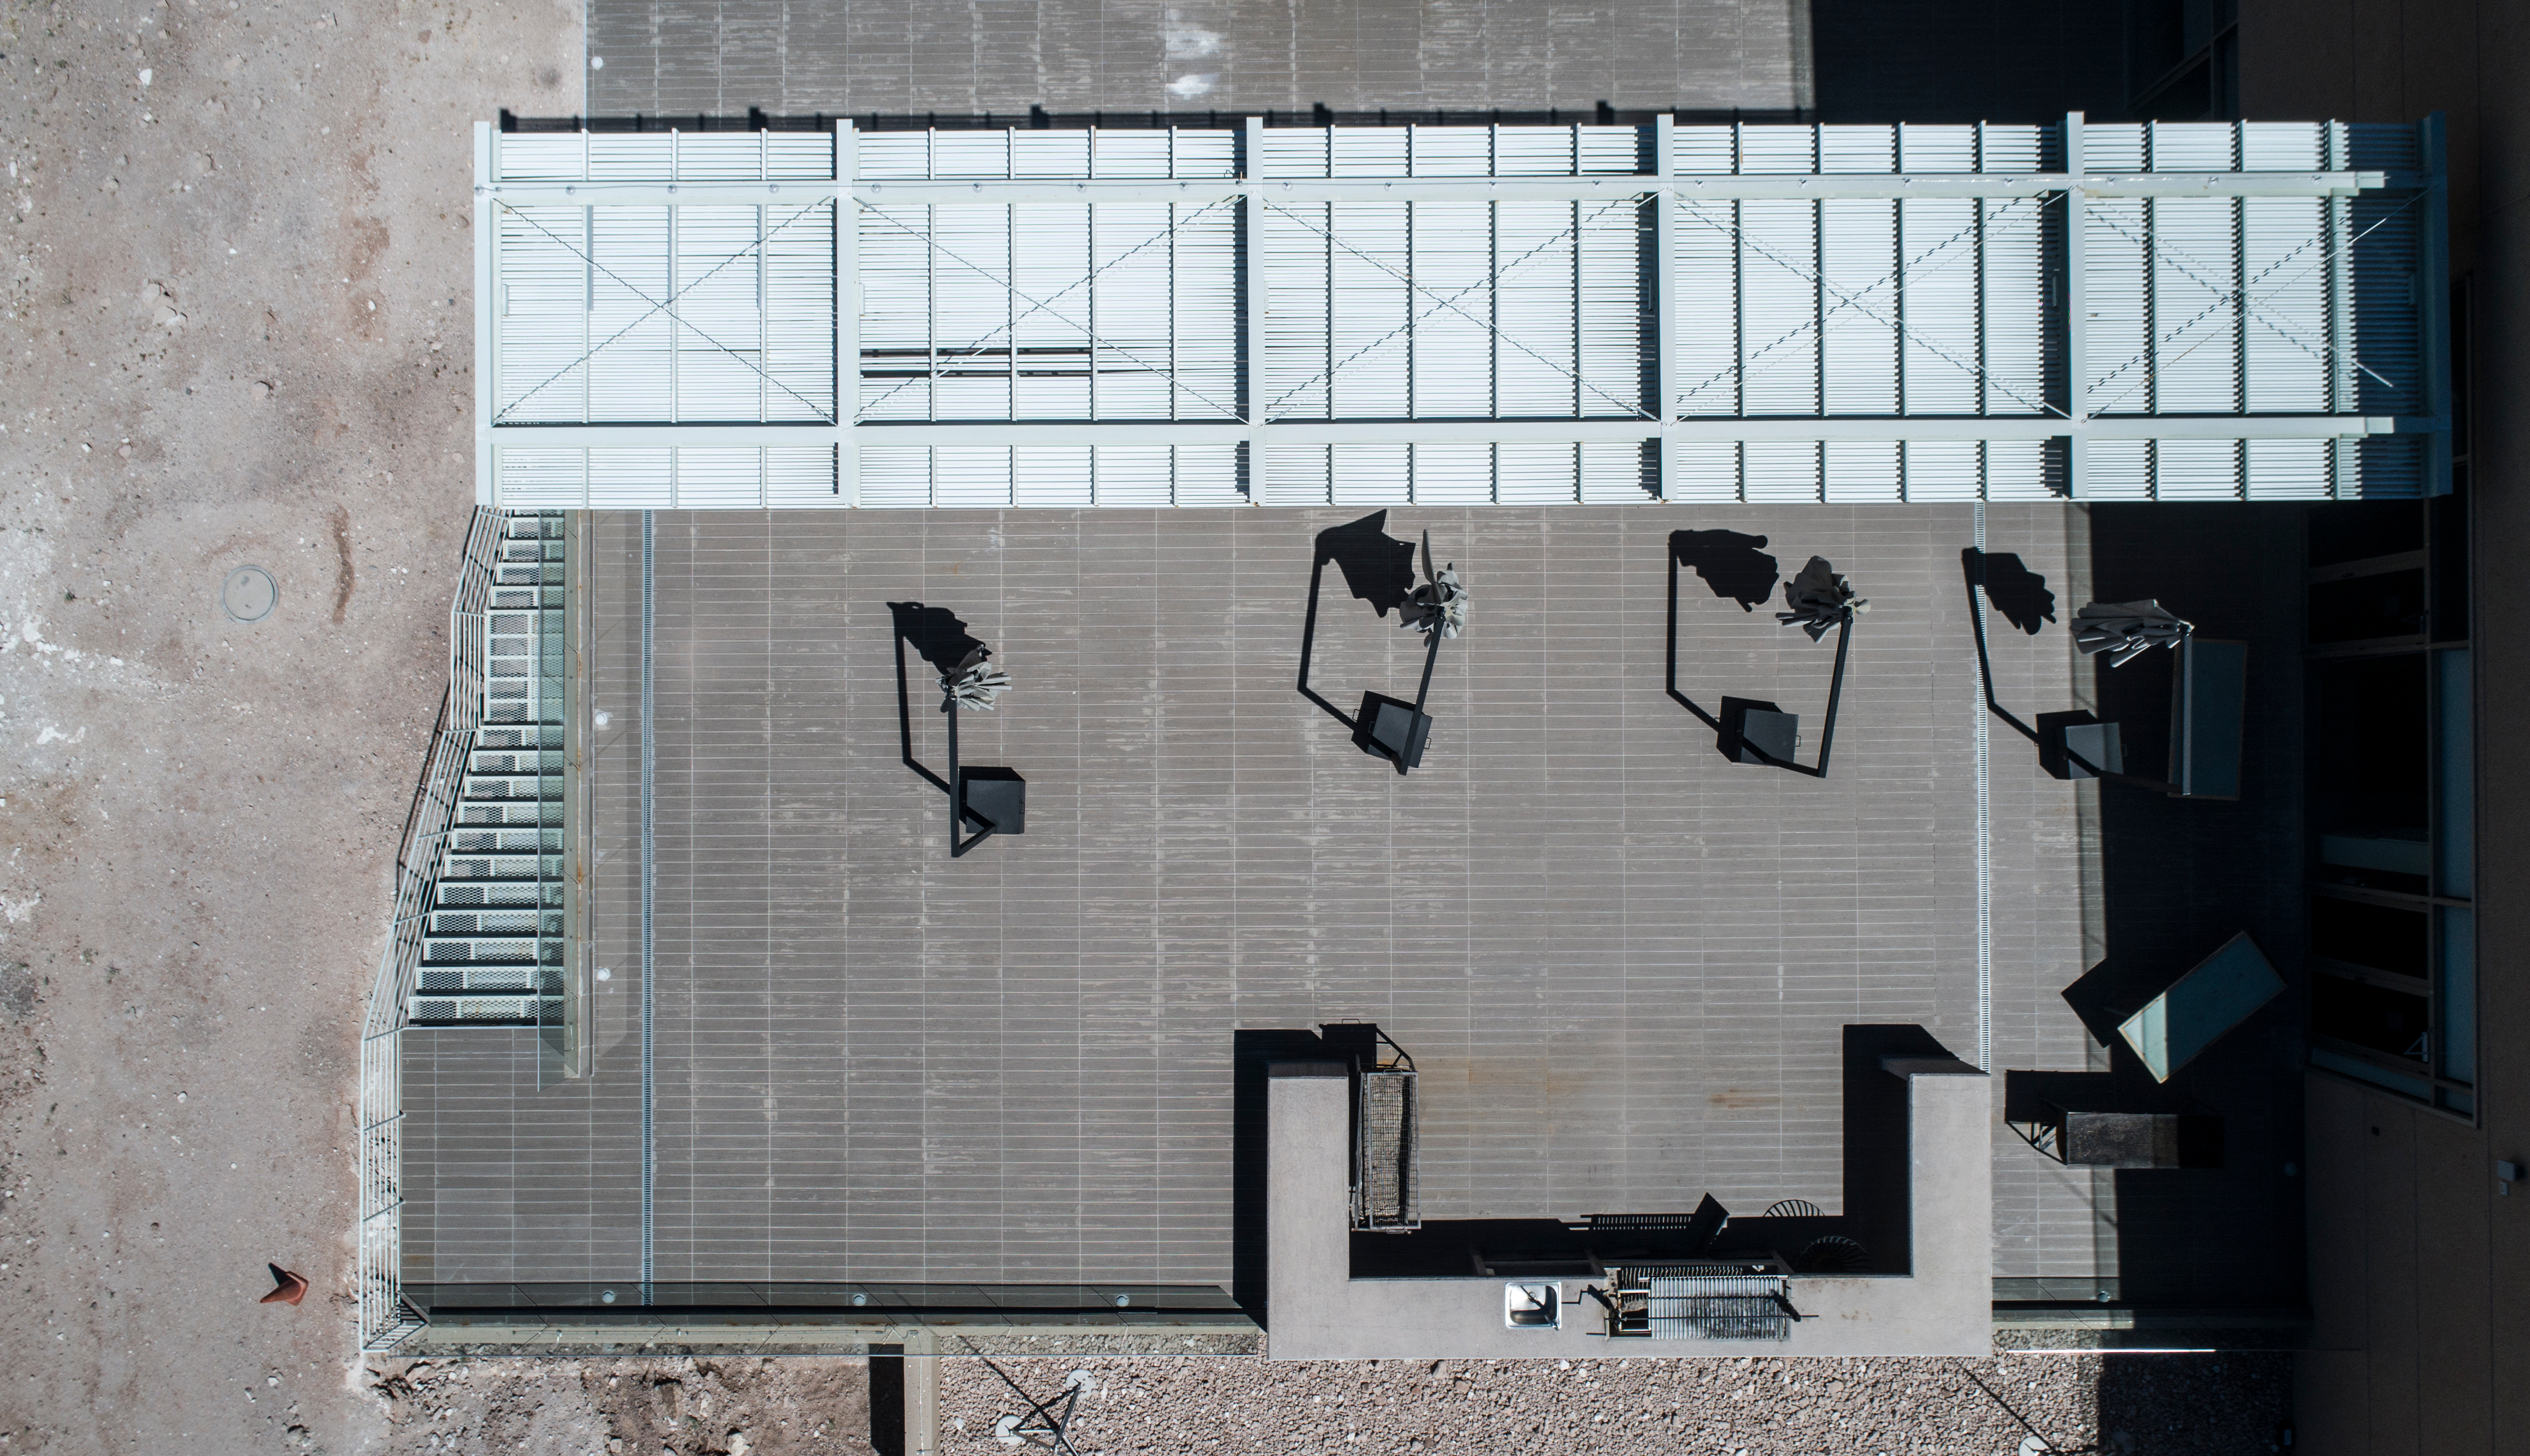

ALMA shutdown due to the Covid-19 pandemic in 2020

ALMA shutdown due to the Covid-19 pandemic in 2020. A Caretaking Team was in charge of guarding the observatory. A drone registered this images, accounting for the solitude of the ALMA base camp (OSF) and the antennas in the Chajnantor Plateau.

Credit: Ariel Marinkovic – X-CAM-ALMA (ESO/NAOJ/NRAO)